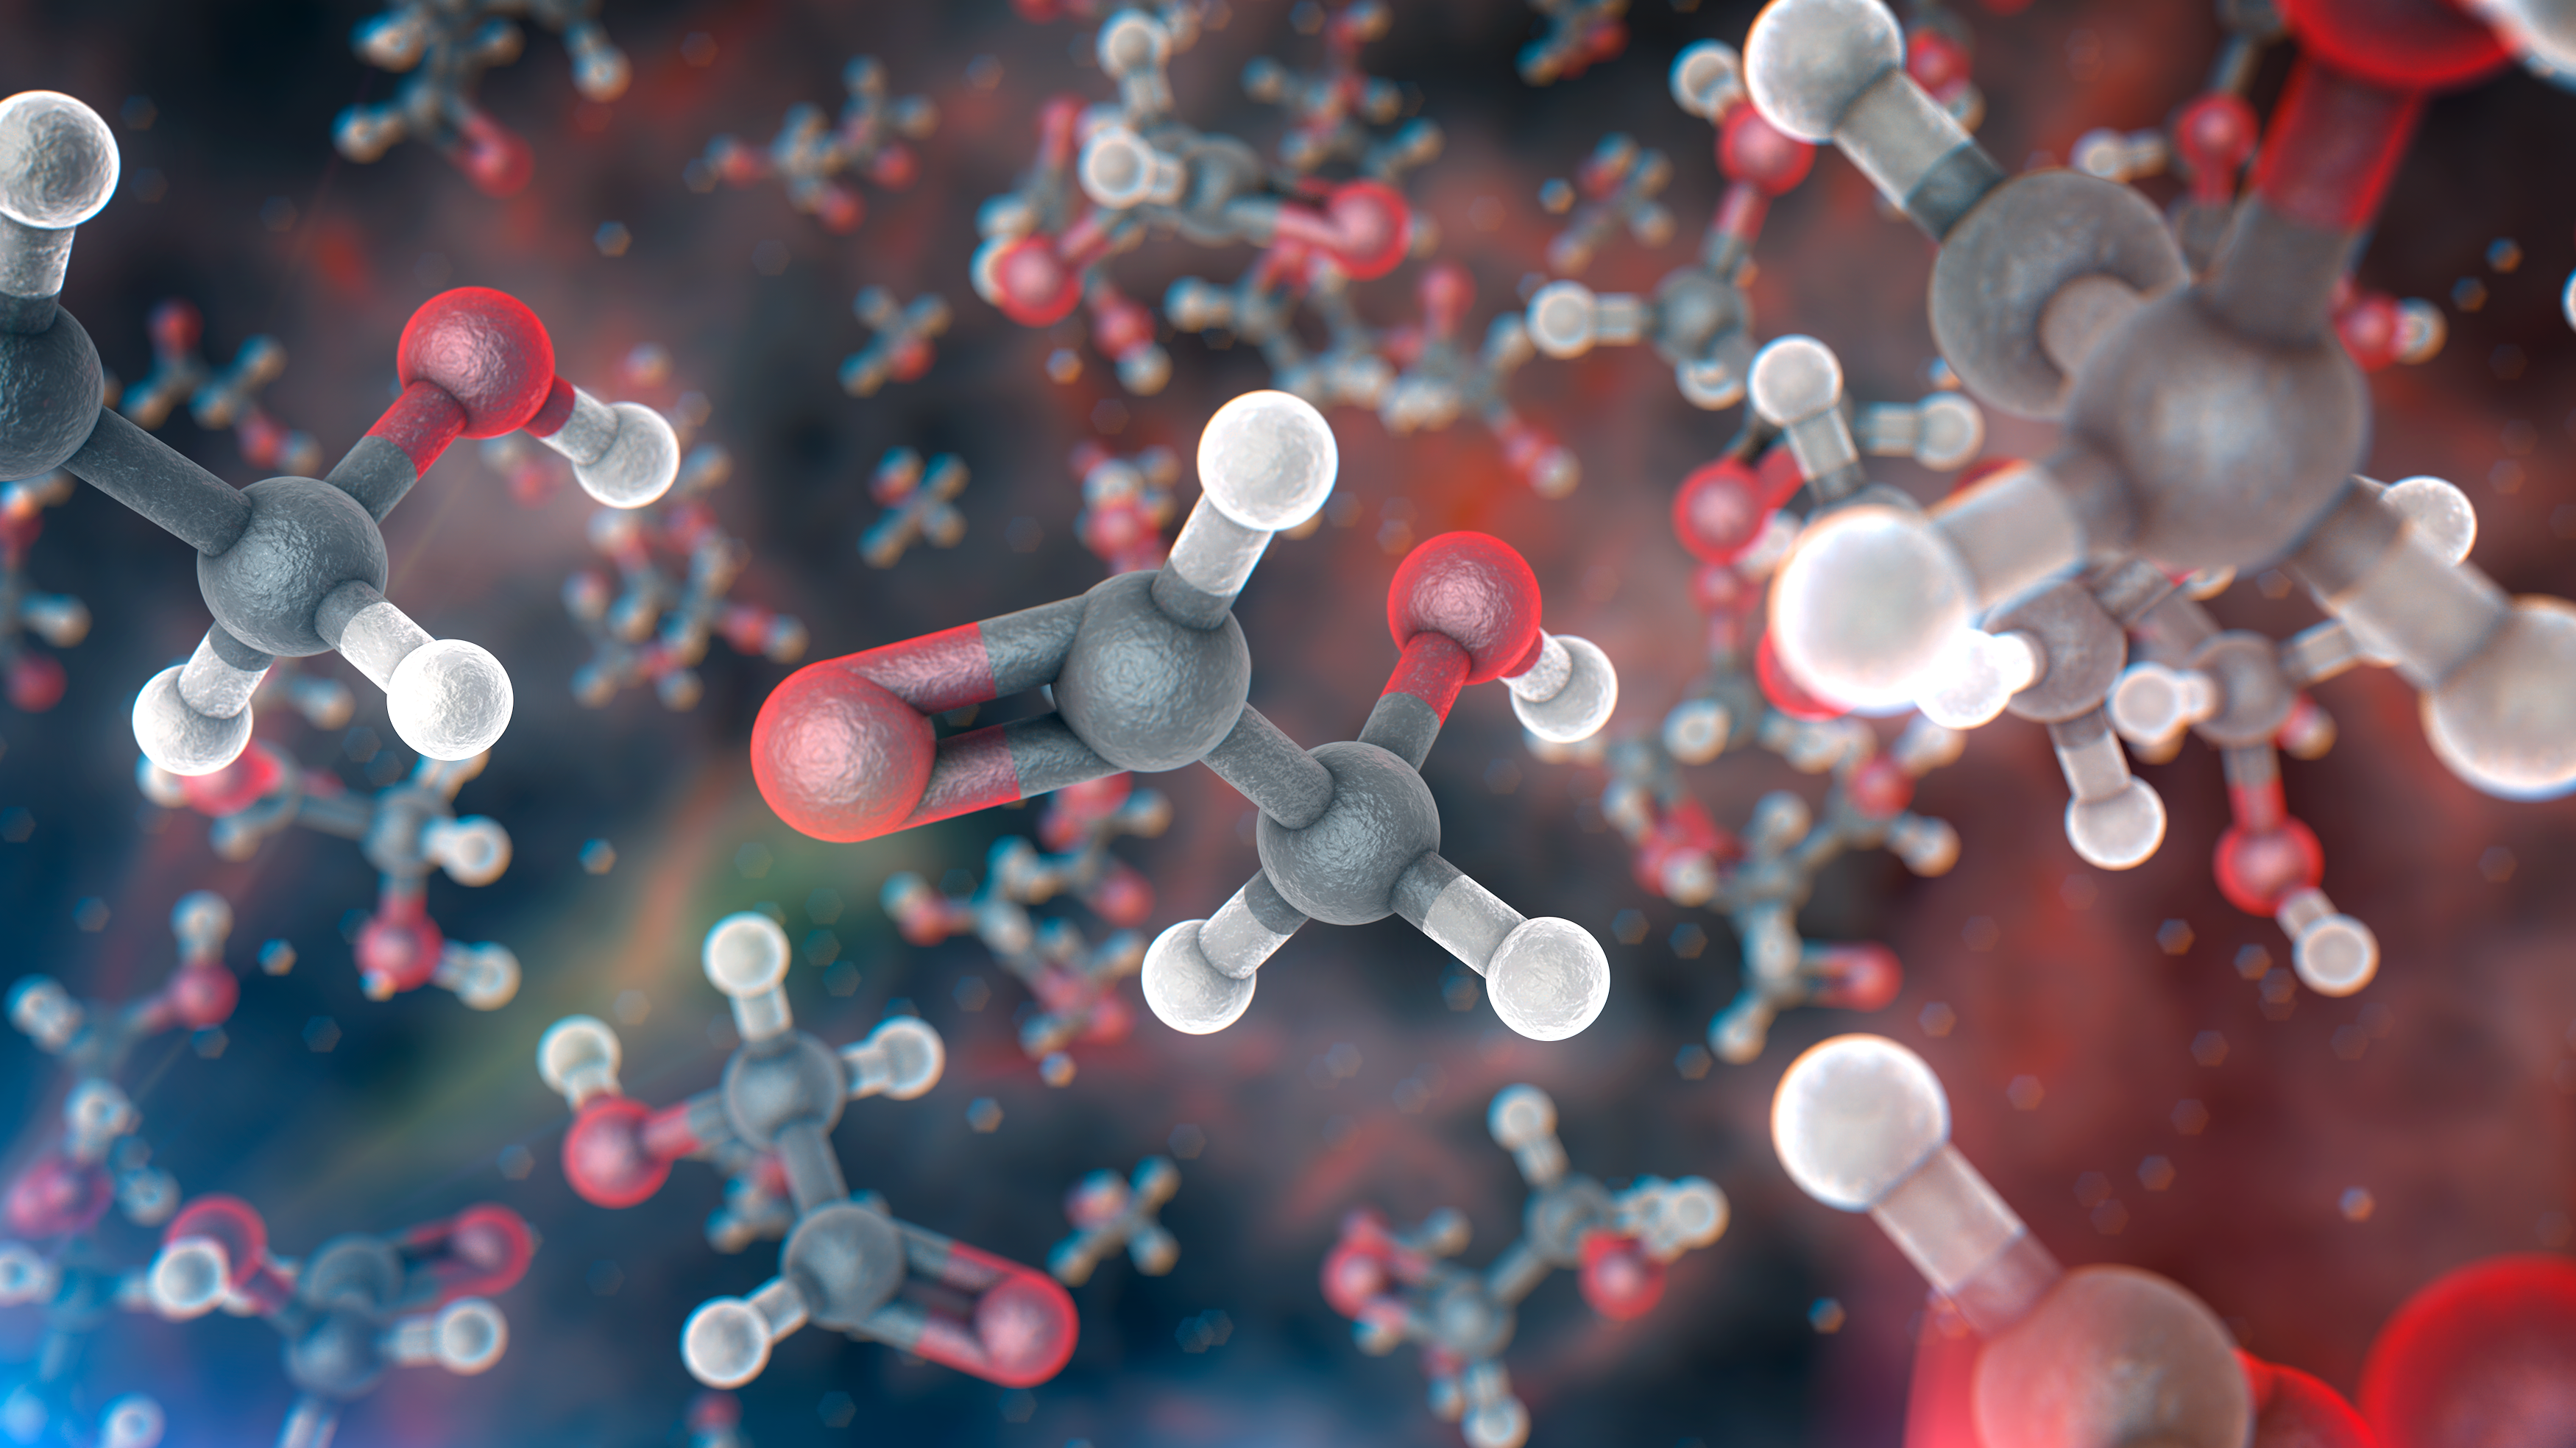

Artist’s impression of glycolaldehyde molecules

A team of astronomers has found molecules of glycolaldehyde — a simple form of sugar — in the gas surrounding a young binary star, with similar mass to the Sun, called IRAS 16293-2422. This is the first time sugar been found in space around such a star, and the discovery shows that the building blocks of life are in the right place, at the right time, to be included in planets forming around the star. The astronomers used the Atacama Large Millimeter/submillimeter Array (ALMA) to detect the molecules.

This image shows an artist’s impression of glycolaldehyde molecules, showing glycolaldehyde’s molecular structure (C2H4O2). Carbon atoms are shown as grey, oxygen atoms as red, and hydrogen atoms as white.

Credit: ALMA (ESO/NAOJ/NRAO)/L. Calçada (ESO)